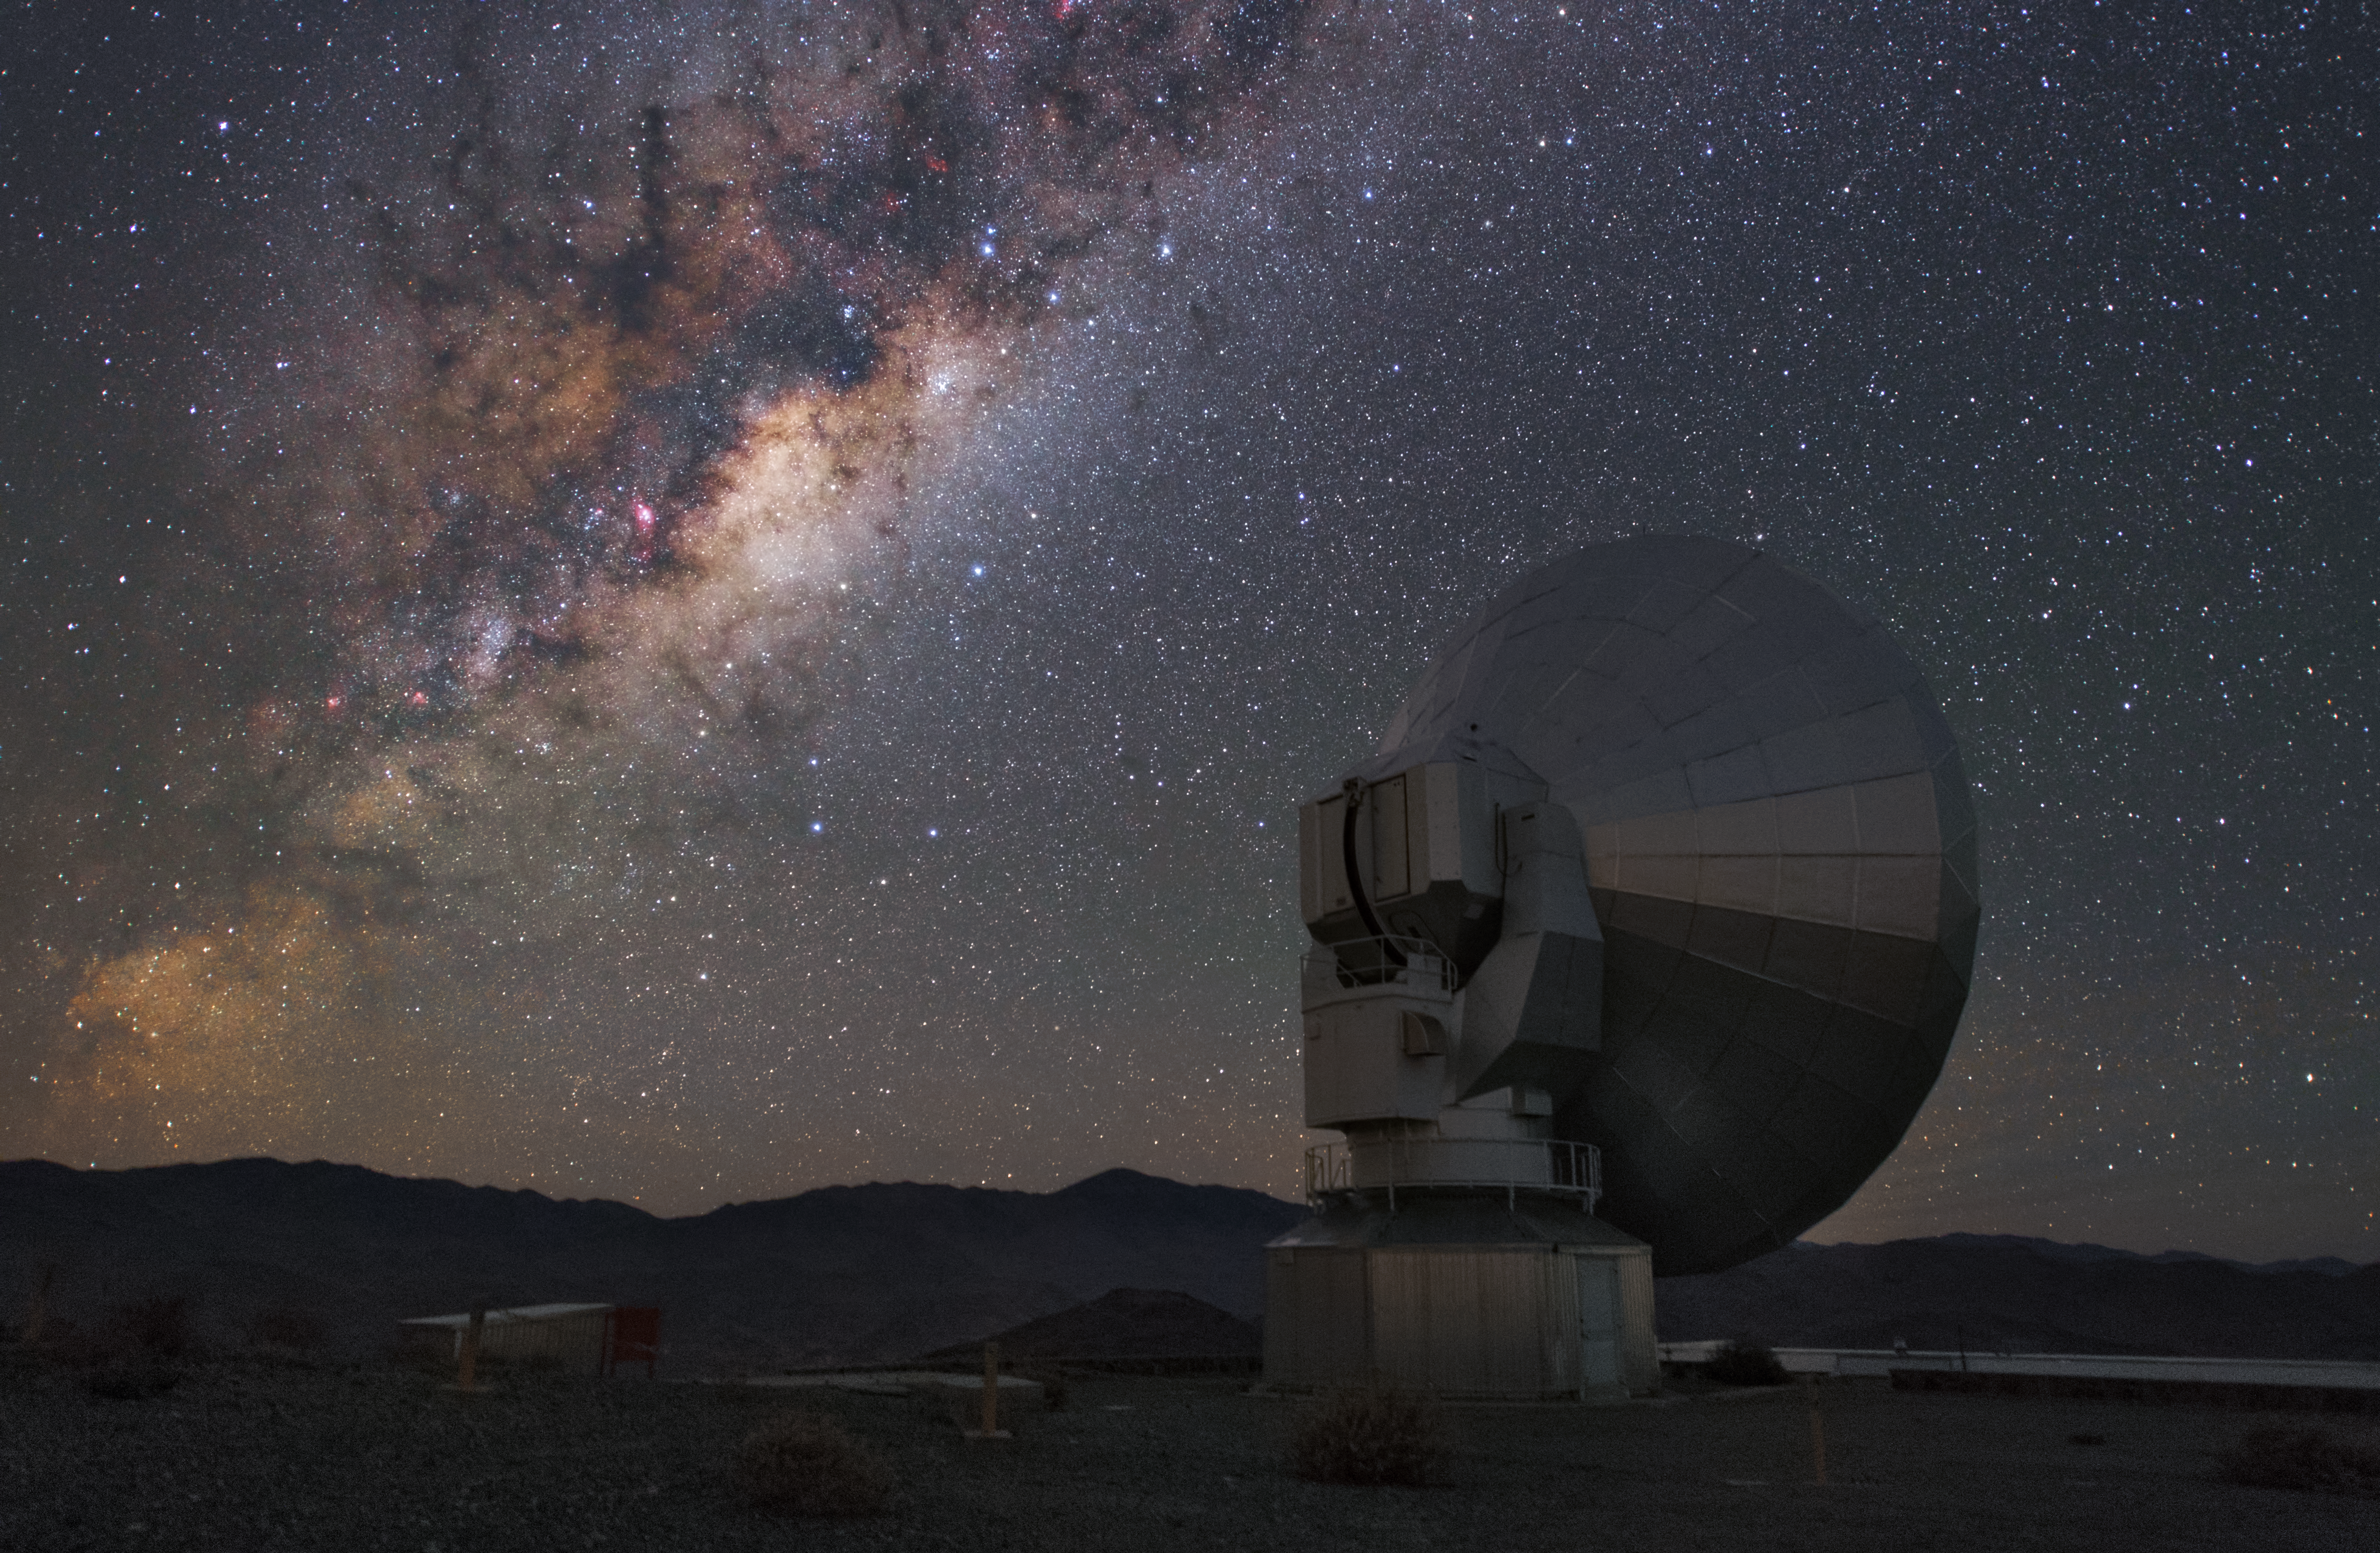

The Milky Way over SEST

This is the Swedish-ESO Submillimetre Telescope (SEST) which stands at La Silla, but was decommissioned in 2003. In the sky you can see our home galaxy, the Milky Way.

Credit: Y. Beletsky (LCO)/ESO